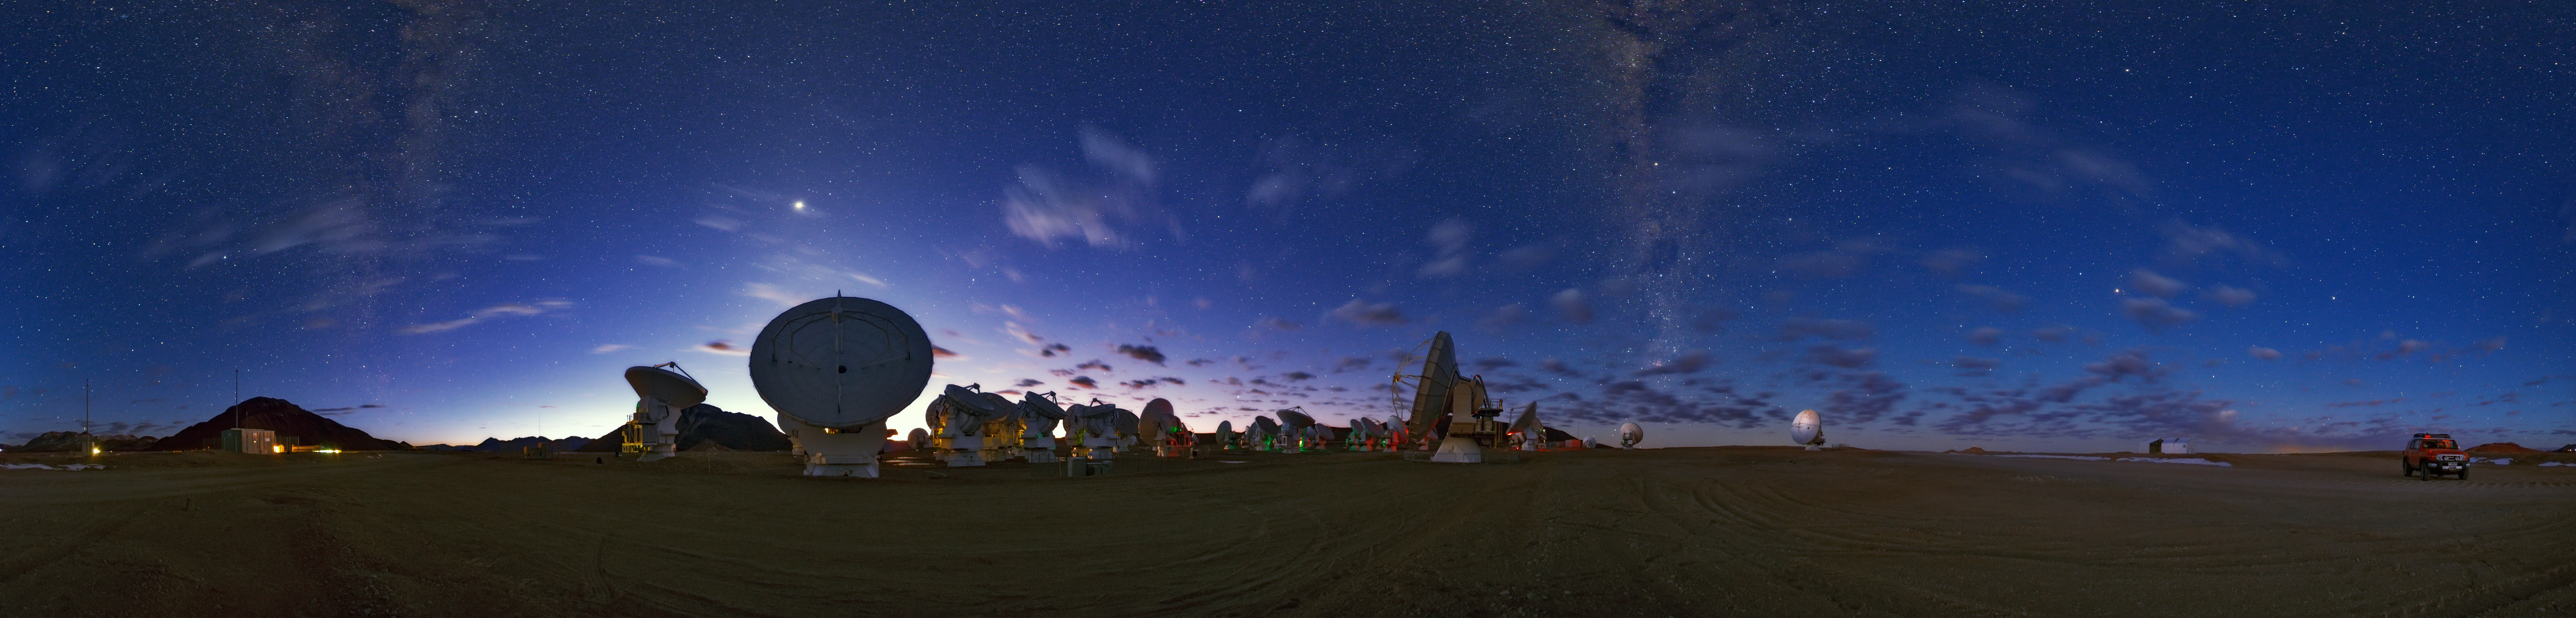

ALMA 360 degree panorama

A 360 degree panorama of the Atacama Large Millimeter/submillimeter Array (ALMA), high on the Chajnantor plateau, 5000 metres altitude in northern Chile. Taken during the ESO Ultra HD Expedition.

Credit: ESO/B. Tafreshi (twanight.org)